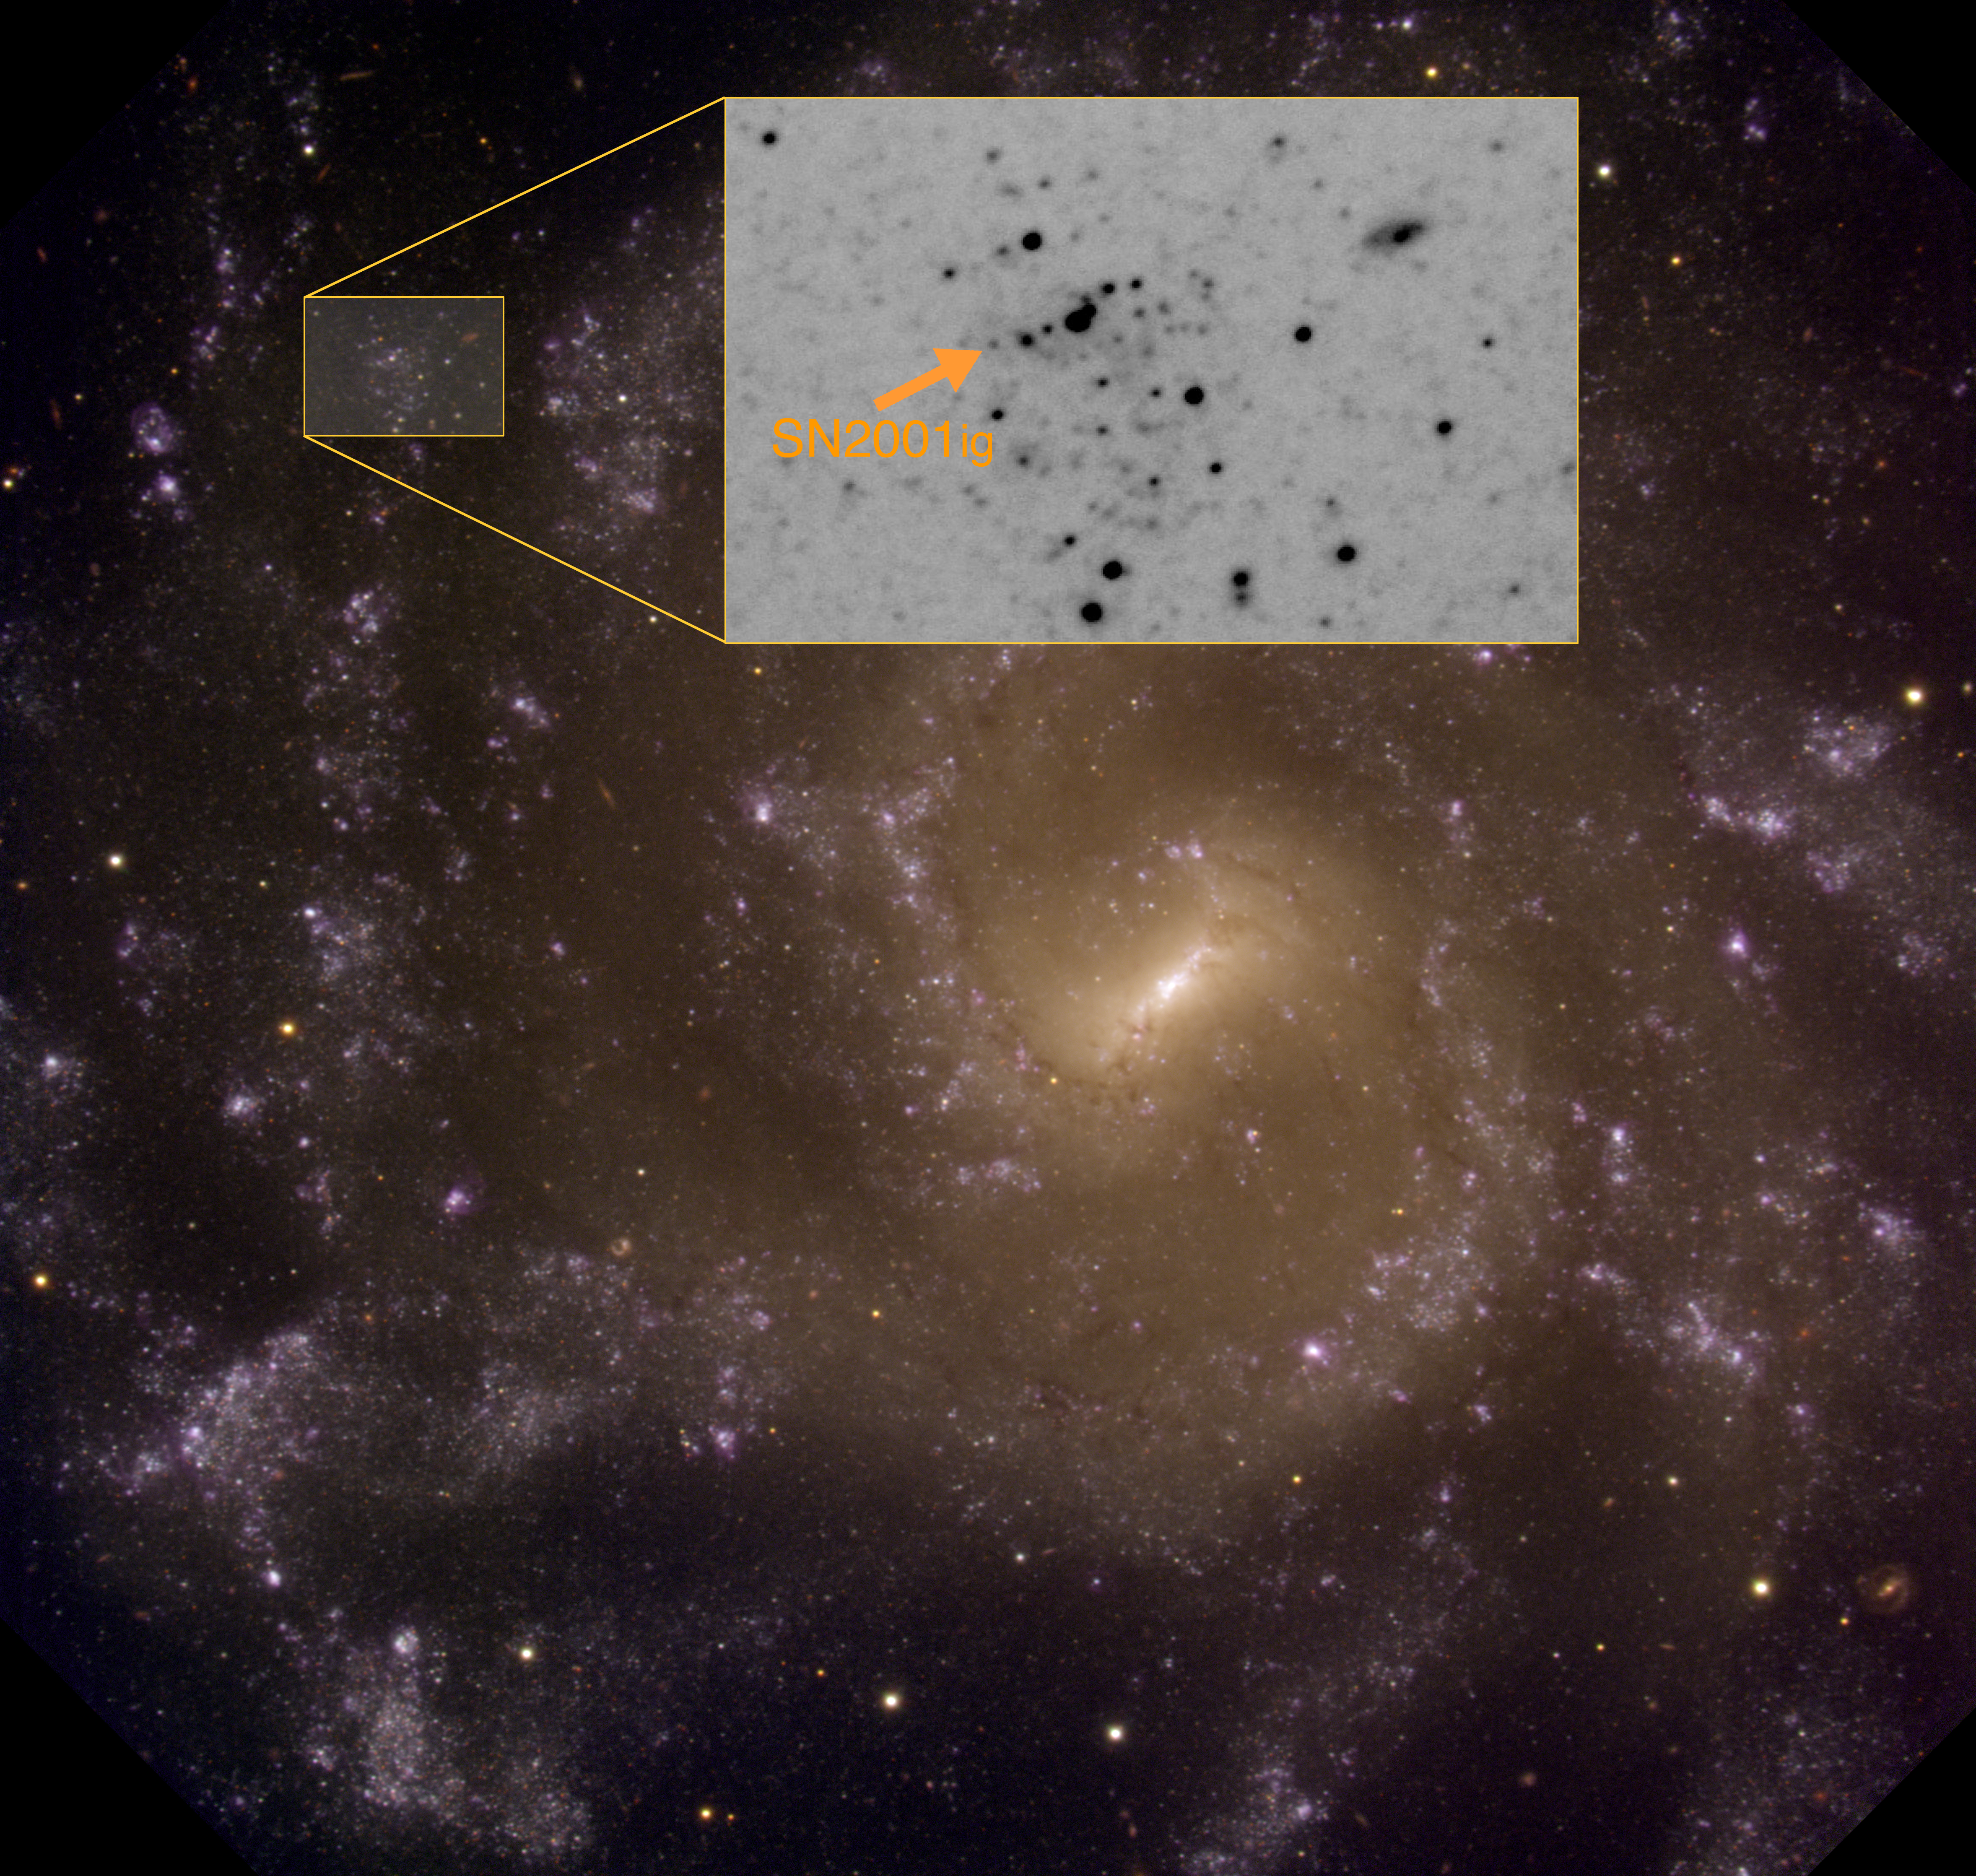

Companion Explains "Chameleon" Supernova

The Galaxy NGC 7424 as imaged with the Gemini South Mulit-object Spectrograph. Inset shows field of SN2001ig as indicated by arrow.

Credit: Gemini South GMOS Images, full Galaxy: Stuart Ryder & Travis Rector, inset Stuart Ryder